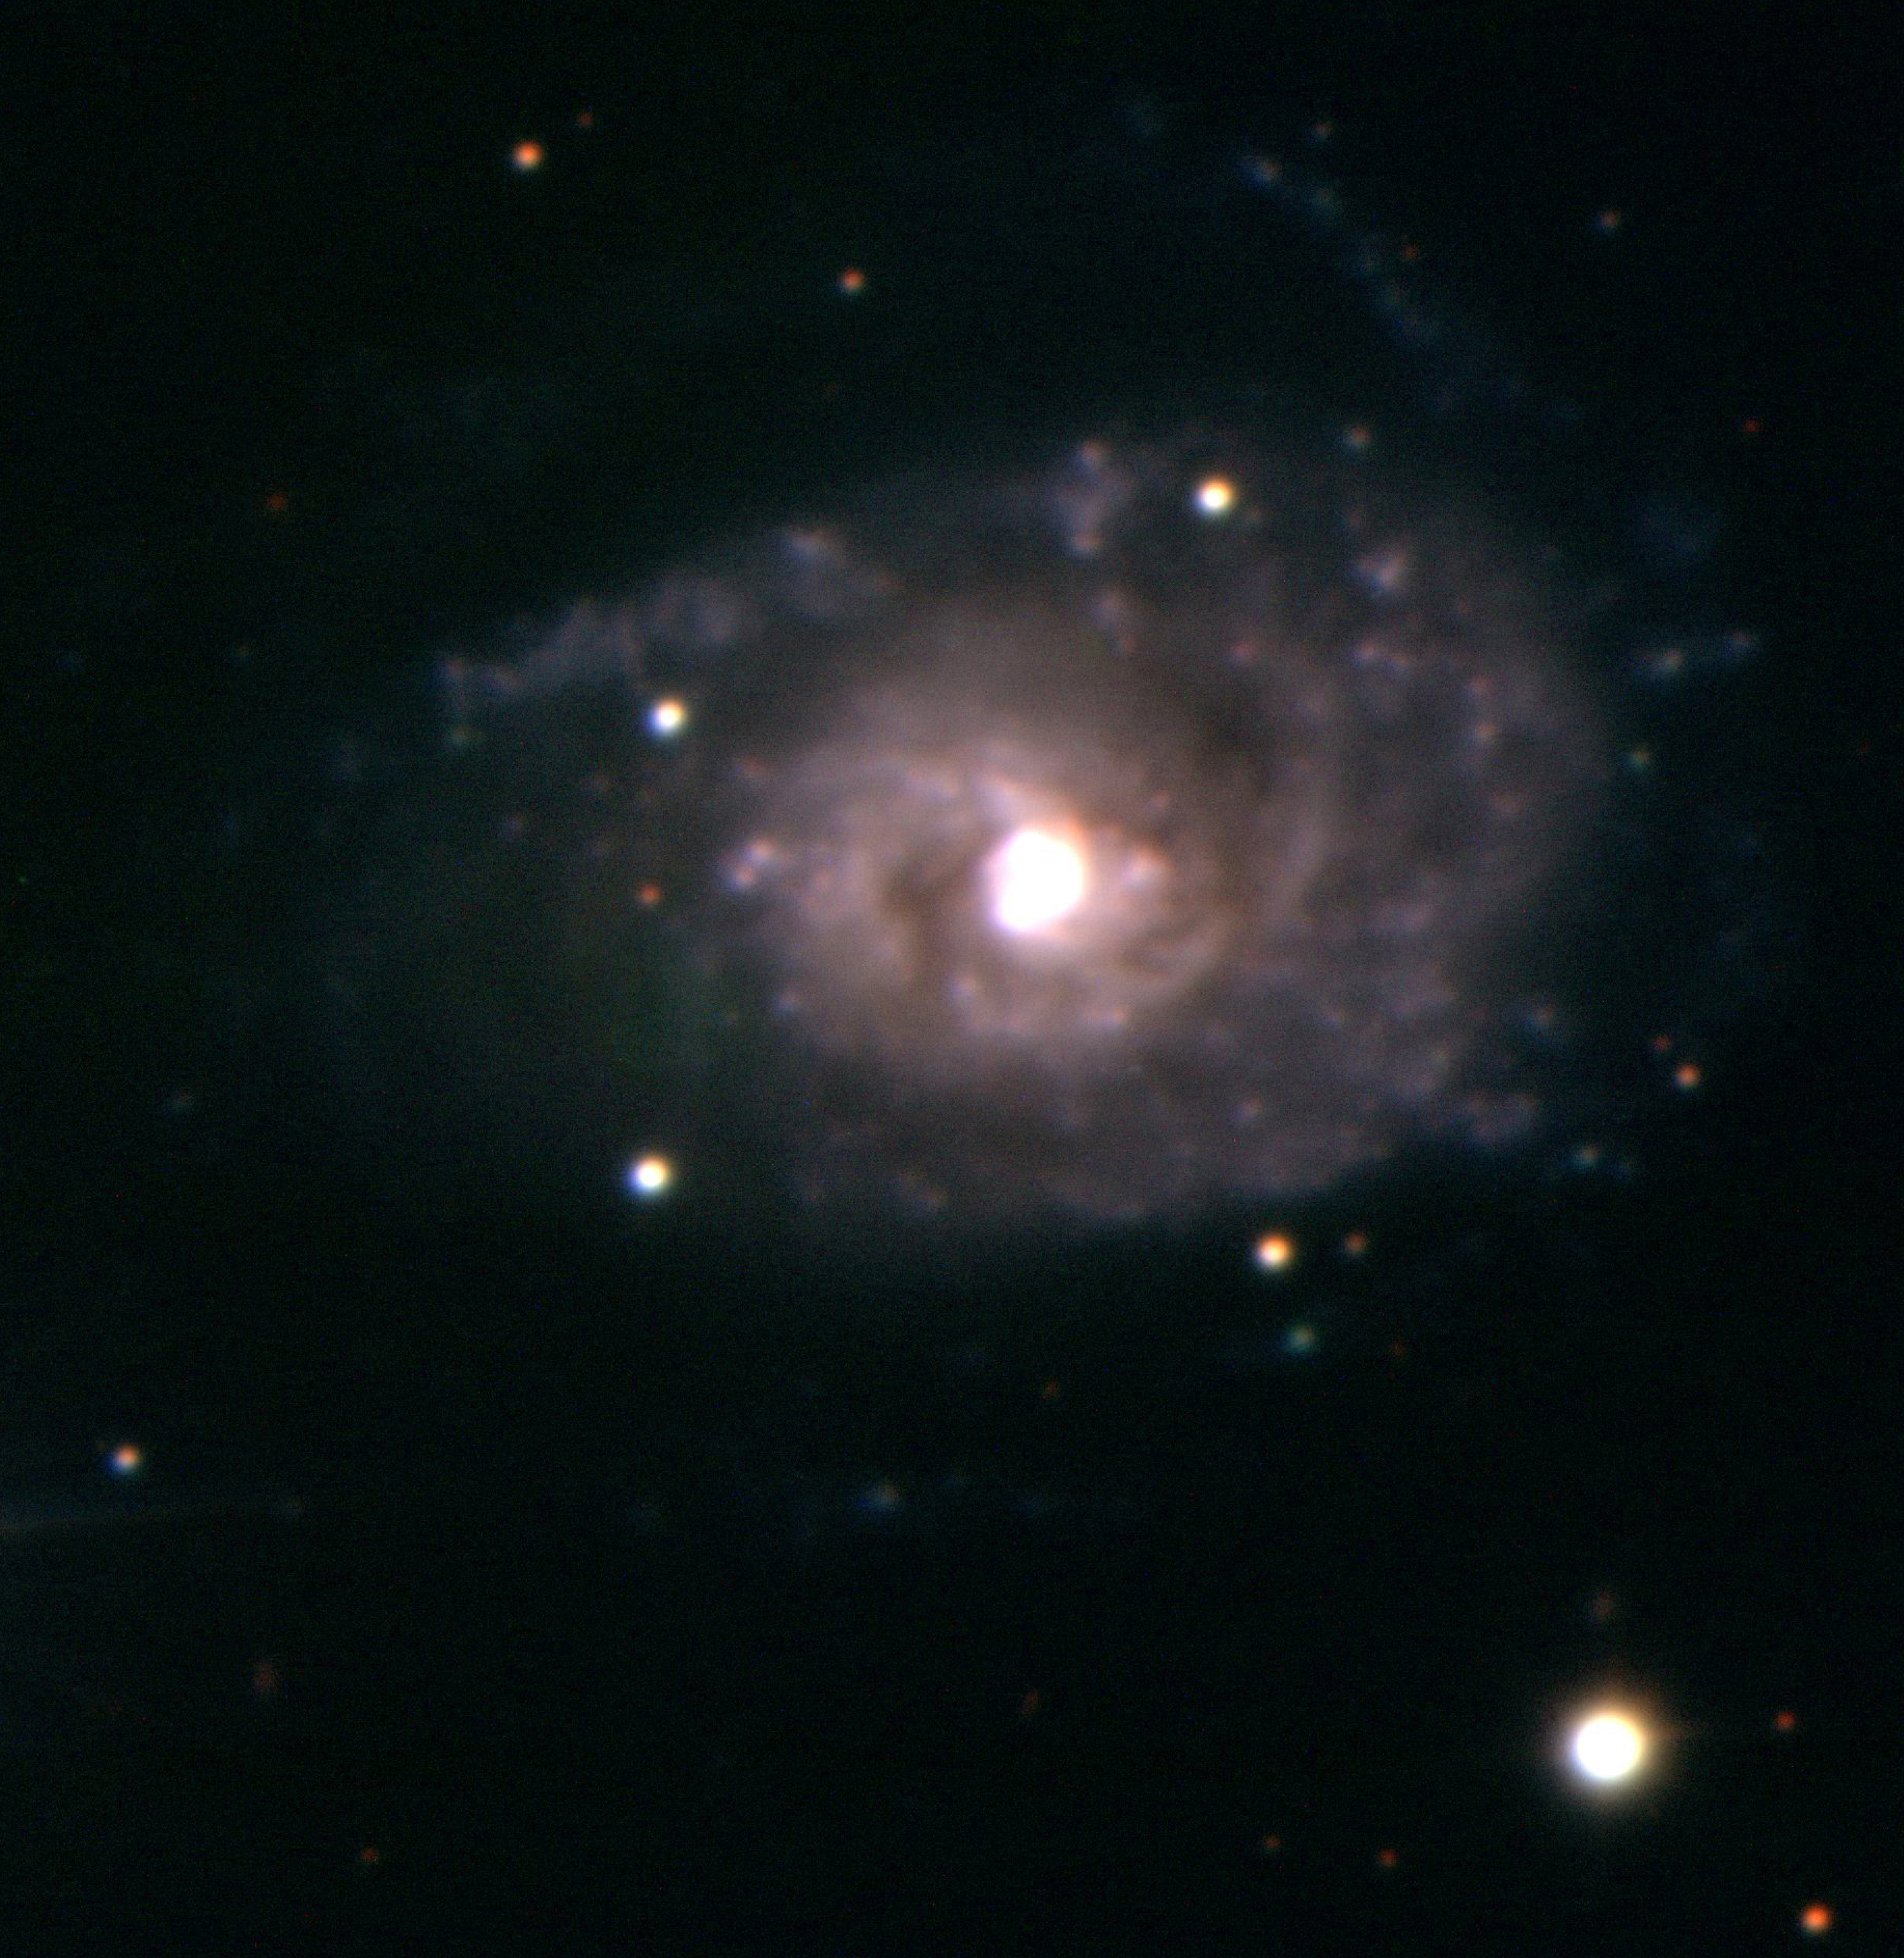

Spiral galaxy IC 4248

Somewhat further out in space, and right on the border between the southern constellations Hydra and Centaurus lies this knotty spiral galaxy, IC 4248 ; the distance is about 210 million light-years. The photo is a composite, based on three exposures (Blue - 600 sec; Yellow-Green - 300 sec; Red - 300 sec) obtained with KUEYEN on March 28, 1999. The image quality is 0.75 arcsec and the field is 90 x 90 arcsec 2. North is up and East is left.

Credit: ESO